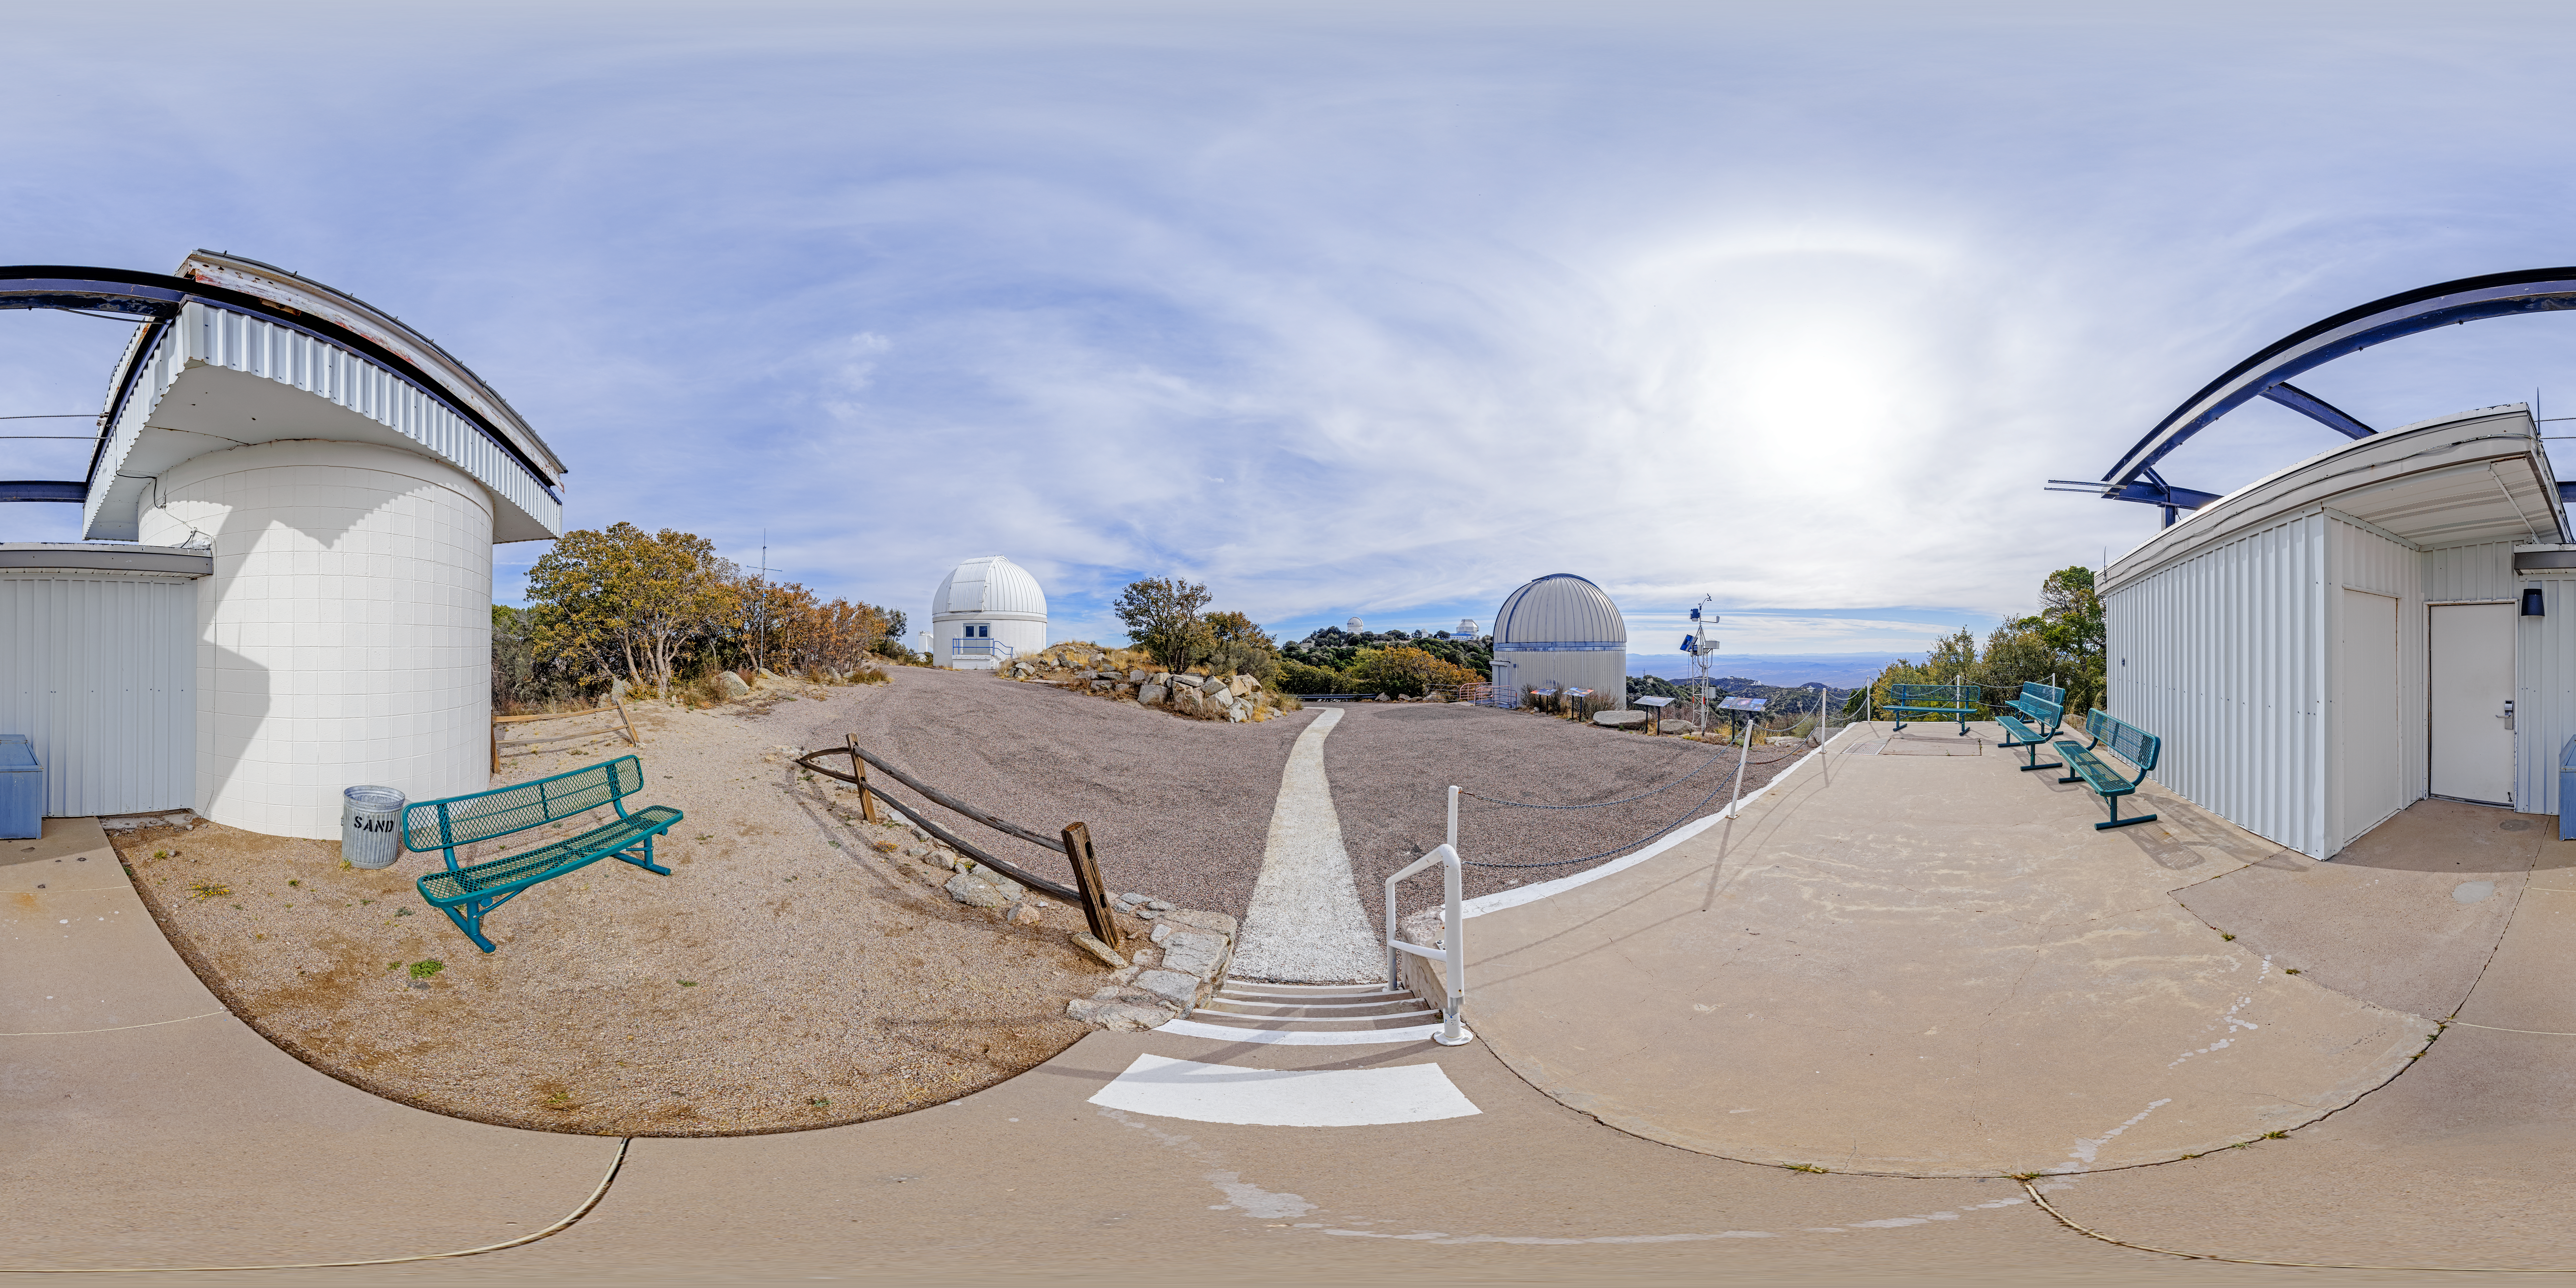

SARA, Burrell Schmidt, and Visitor Center Roll Off Roof Telescopes 360 Panorama

A 360 panorama of the SARA Kitt Peak Telescope, Burrell Schmidt Telescope, and Visitor Center Roll Off Roof Observatory on Kitt Peak National Observatory in Arizona.

Credit: NOIRLab/NSF/AURA/P. Horálek